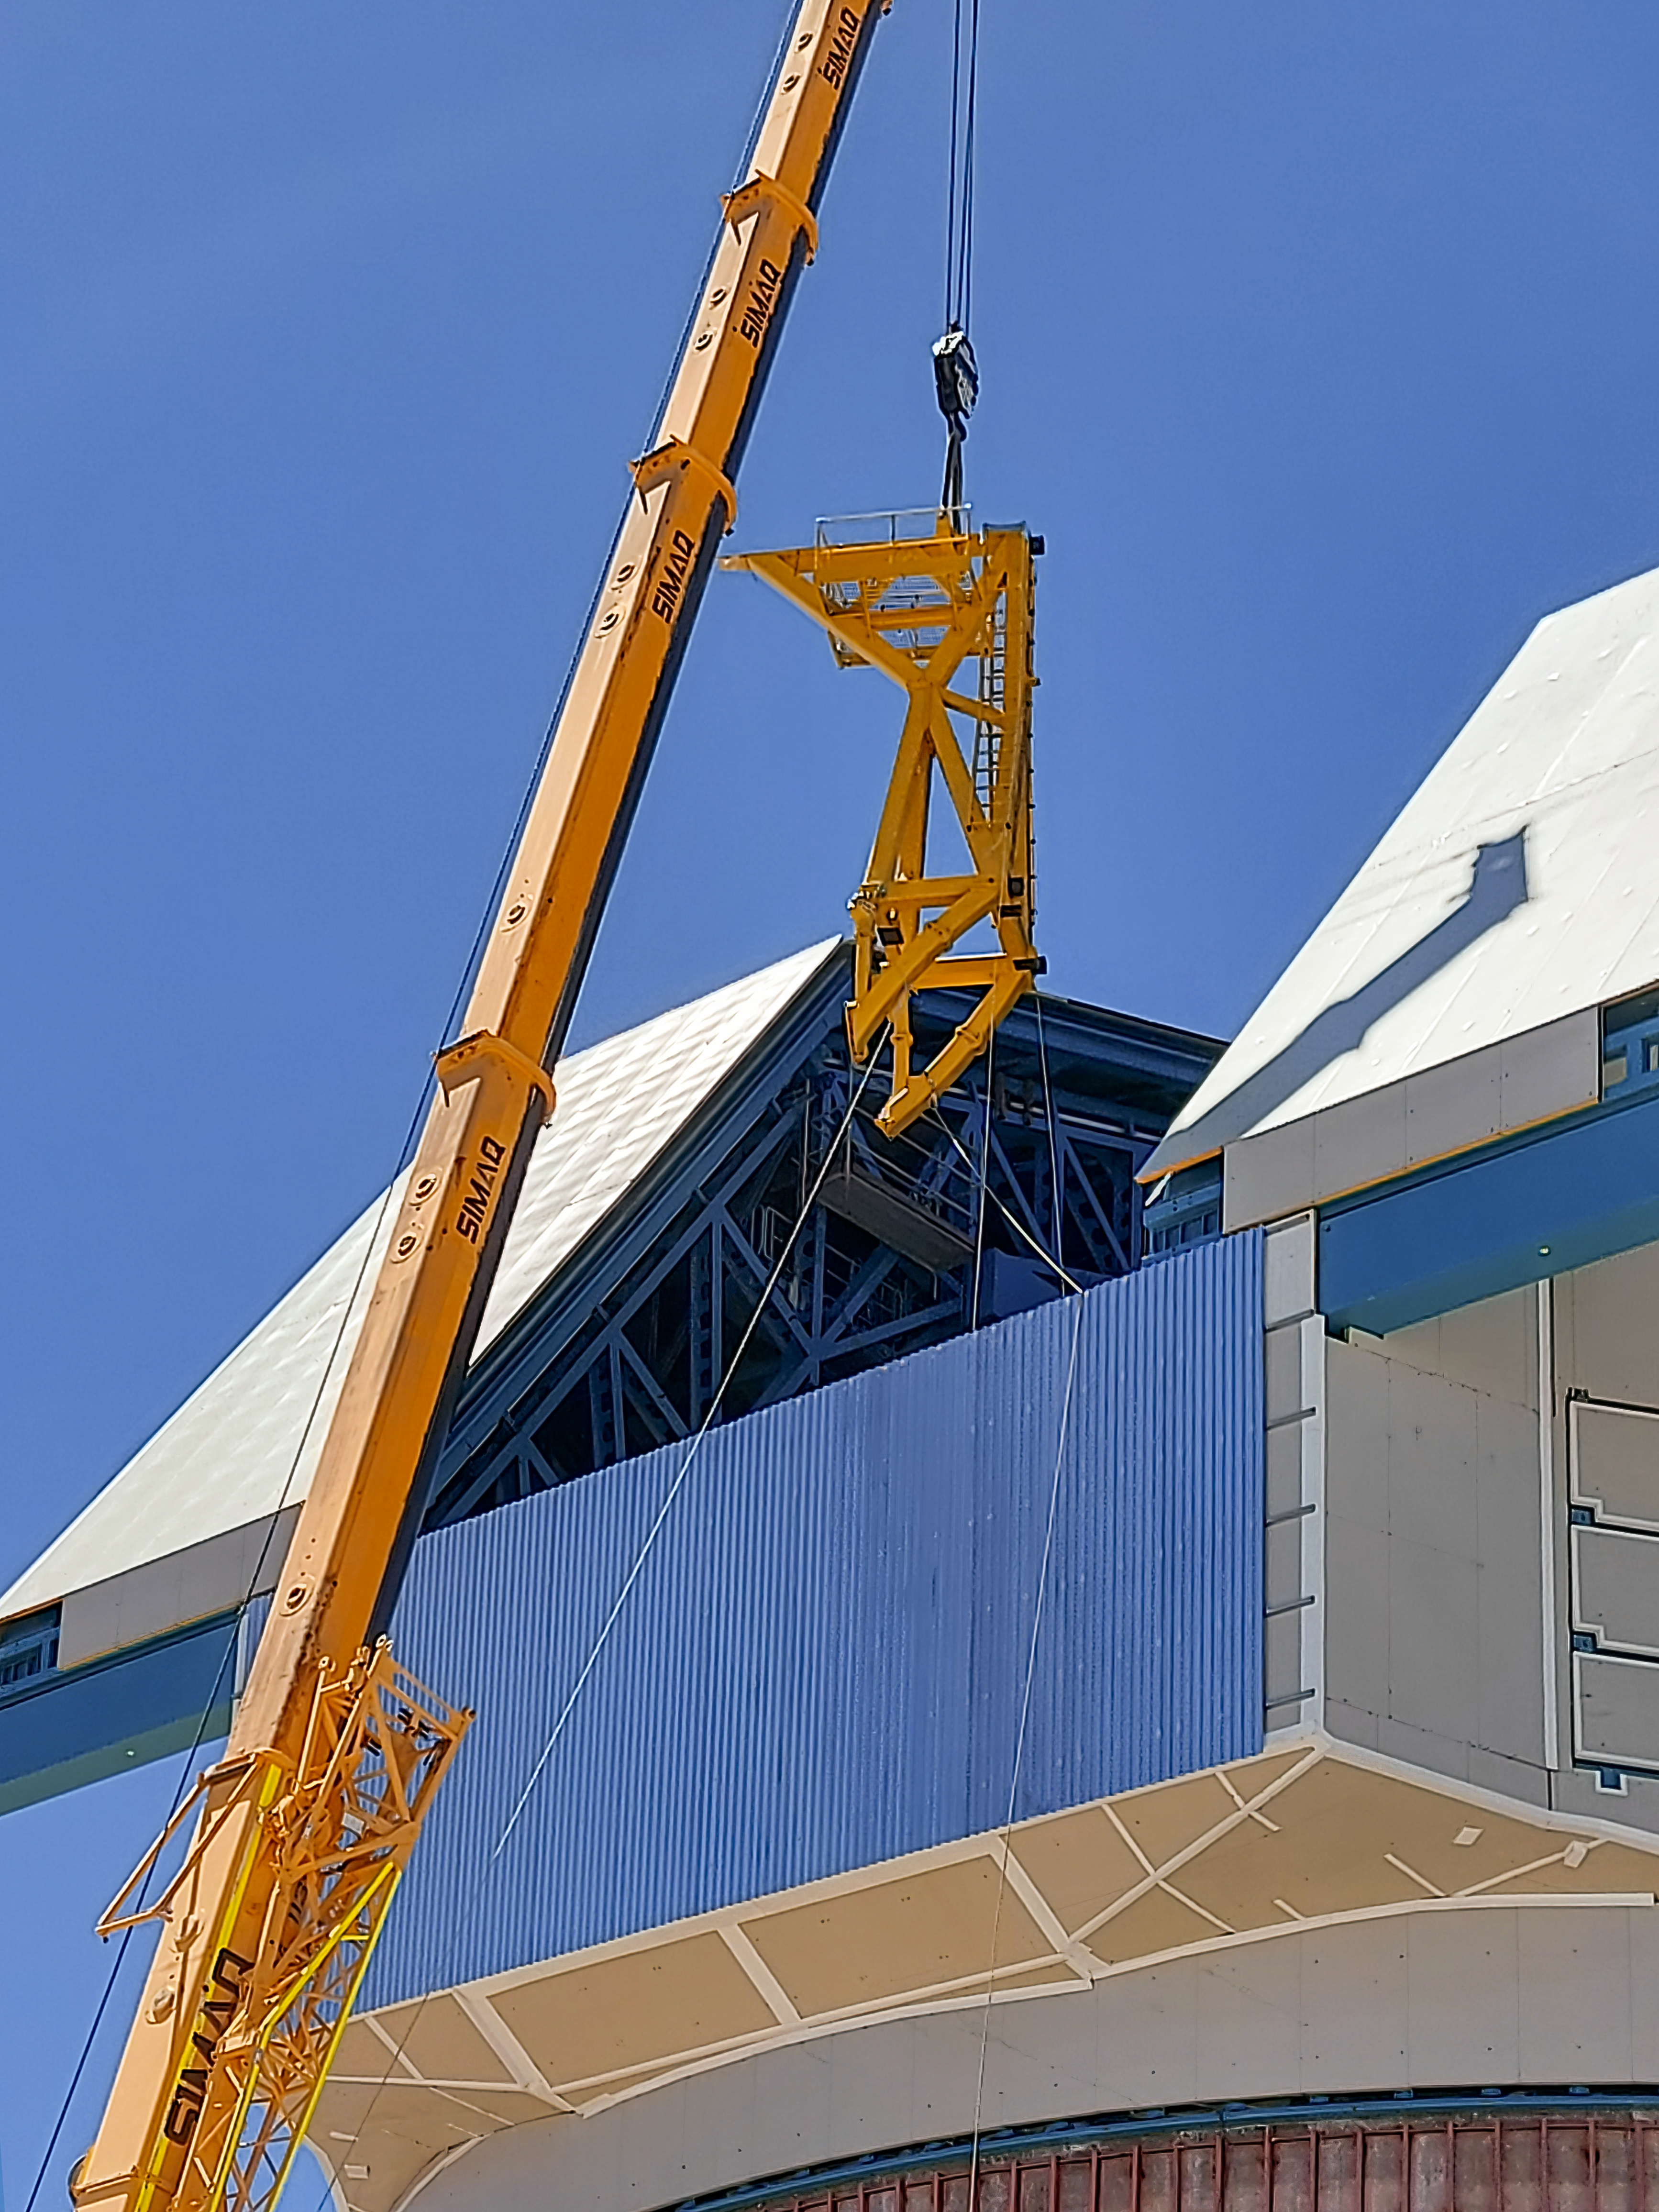

Lifting Rubin's Camera Lifter

On the summit in Chile, the Telescope Mount Assembly (TMA) Contractor UTE/Asturfeito is assembling a large lifting fixture that will be used to insert and extract the LSST Camera to and from the telescope during Operations. The first onsite use of that fixture is tentatively planned for the week of Nov. 8th to remove the currently installed camera mass simulator, and then reinsert it, in a test demonstration which will also help train Rubin staff. The detailed procedure for that maneuver was formally reviewed last week for safety, prerequisite conditions, and practical considerations. While this procedure was accomplished successfully at the TMA fabrication facility in Spain, it is a different challenge in the constrained space of the Rubin dome and utilizing the dome crane.

Credit: Vera C. Rubin Observatory/NOIRLab/AURA/NSF